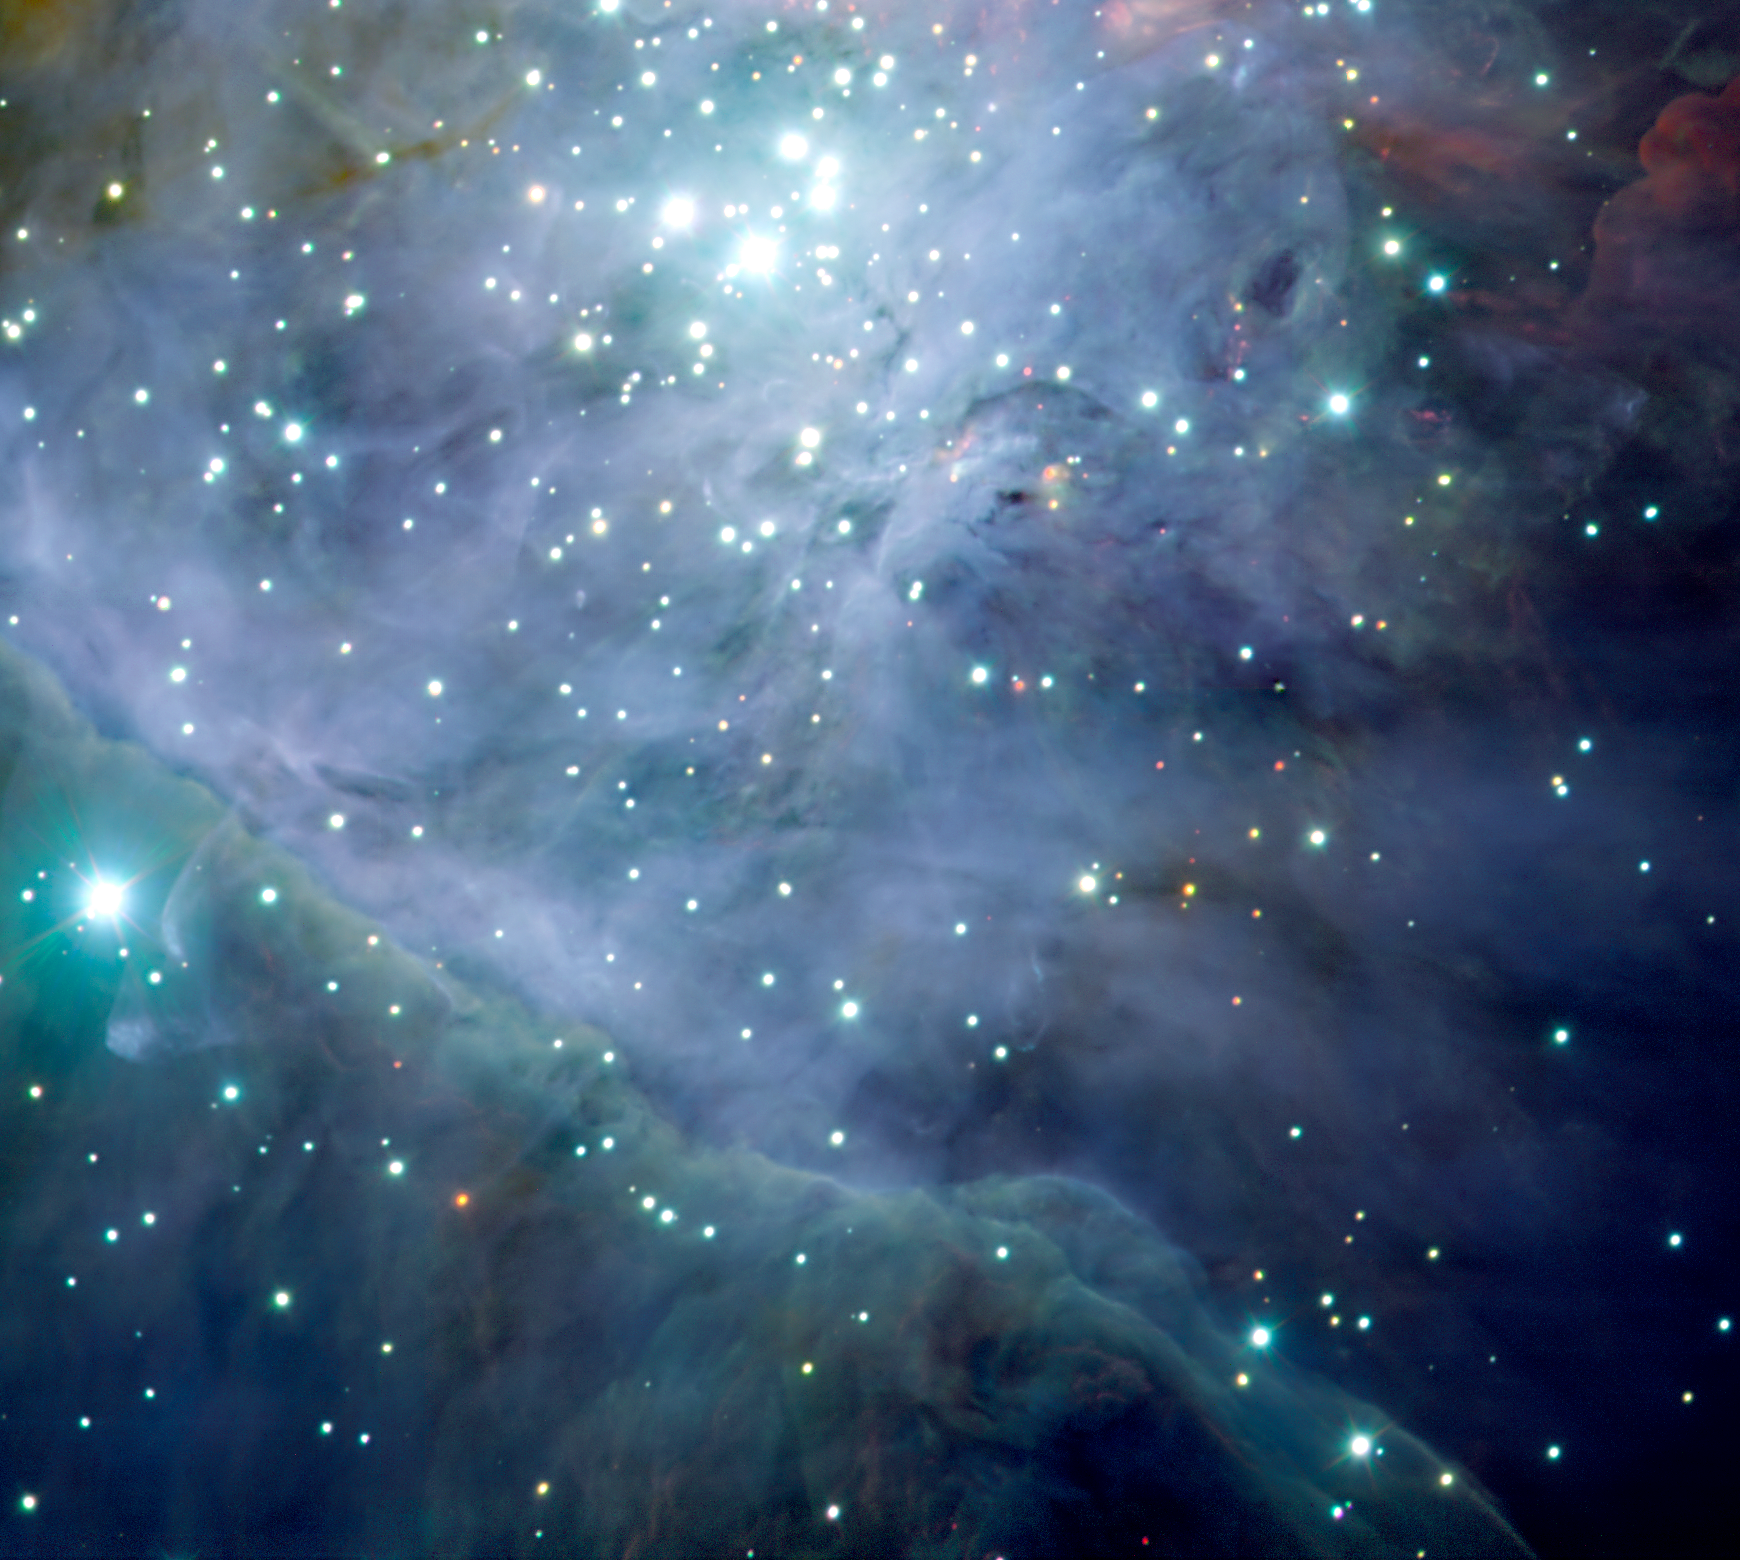

The Orion Nebula: The jewel in the sword

This image shows smaller, particularly interesting areas of ESO Press Photo eso0104a. It shows the delicate tracery created at the so-called Bright Bar, as the intense UV-light and strong winds from the hot Trapezium stars eat their way into the surrounding molecular cloud. Also visible are a number of very young red objects partly hidden in the cloud, waiting to be revealed as new members of the Trapezium Cluster.

Credit: ESO/M.McCaughrean et al. (AIP)